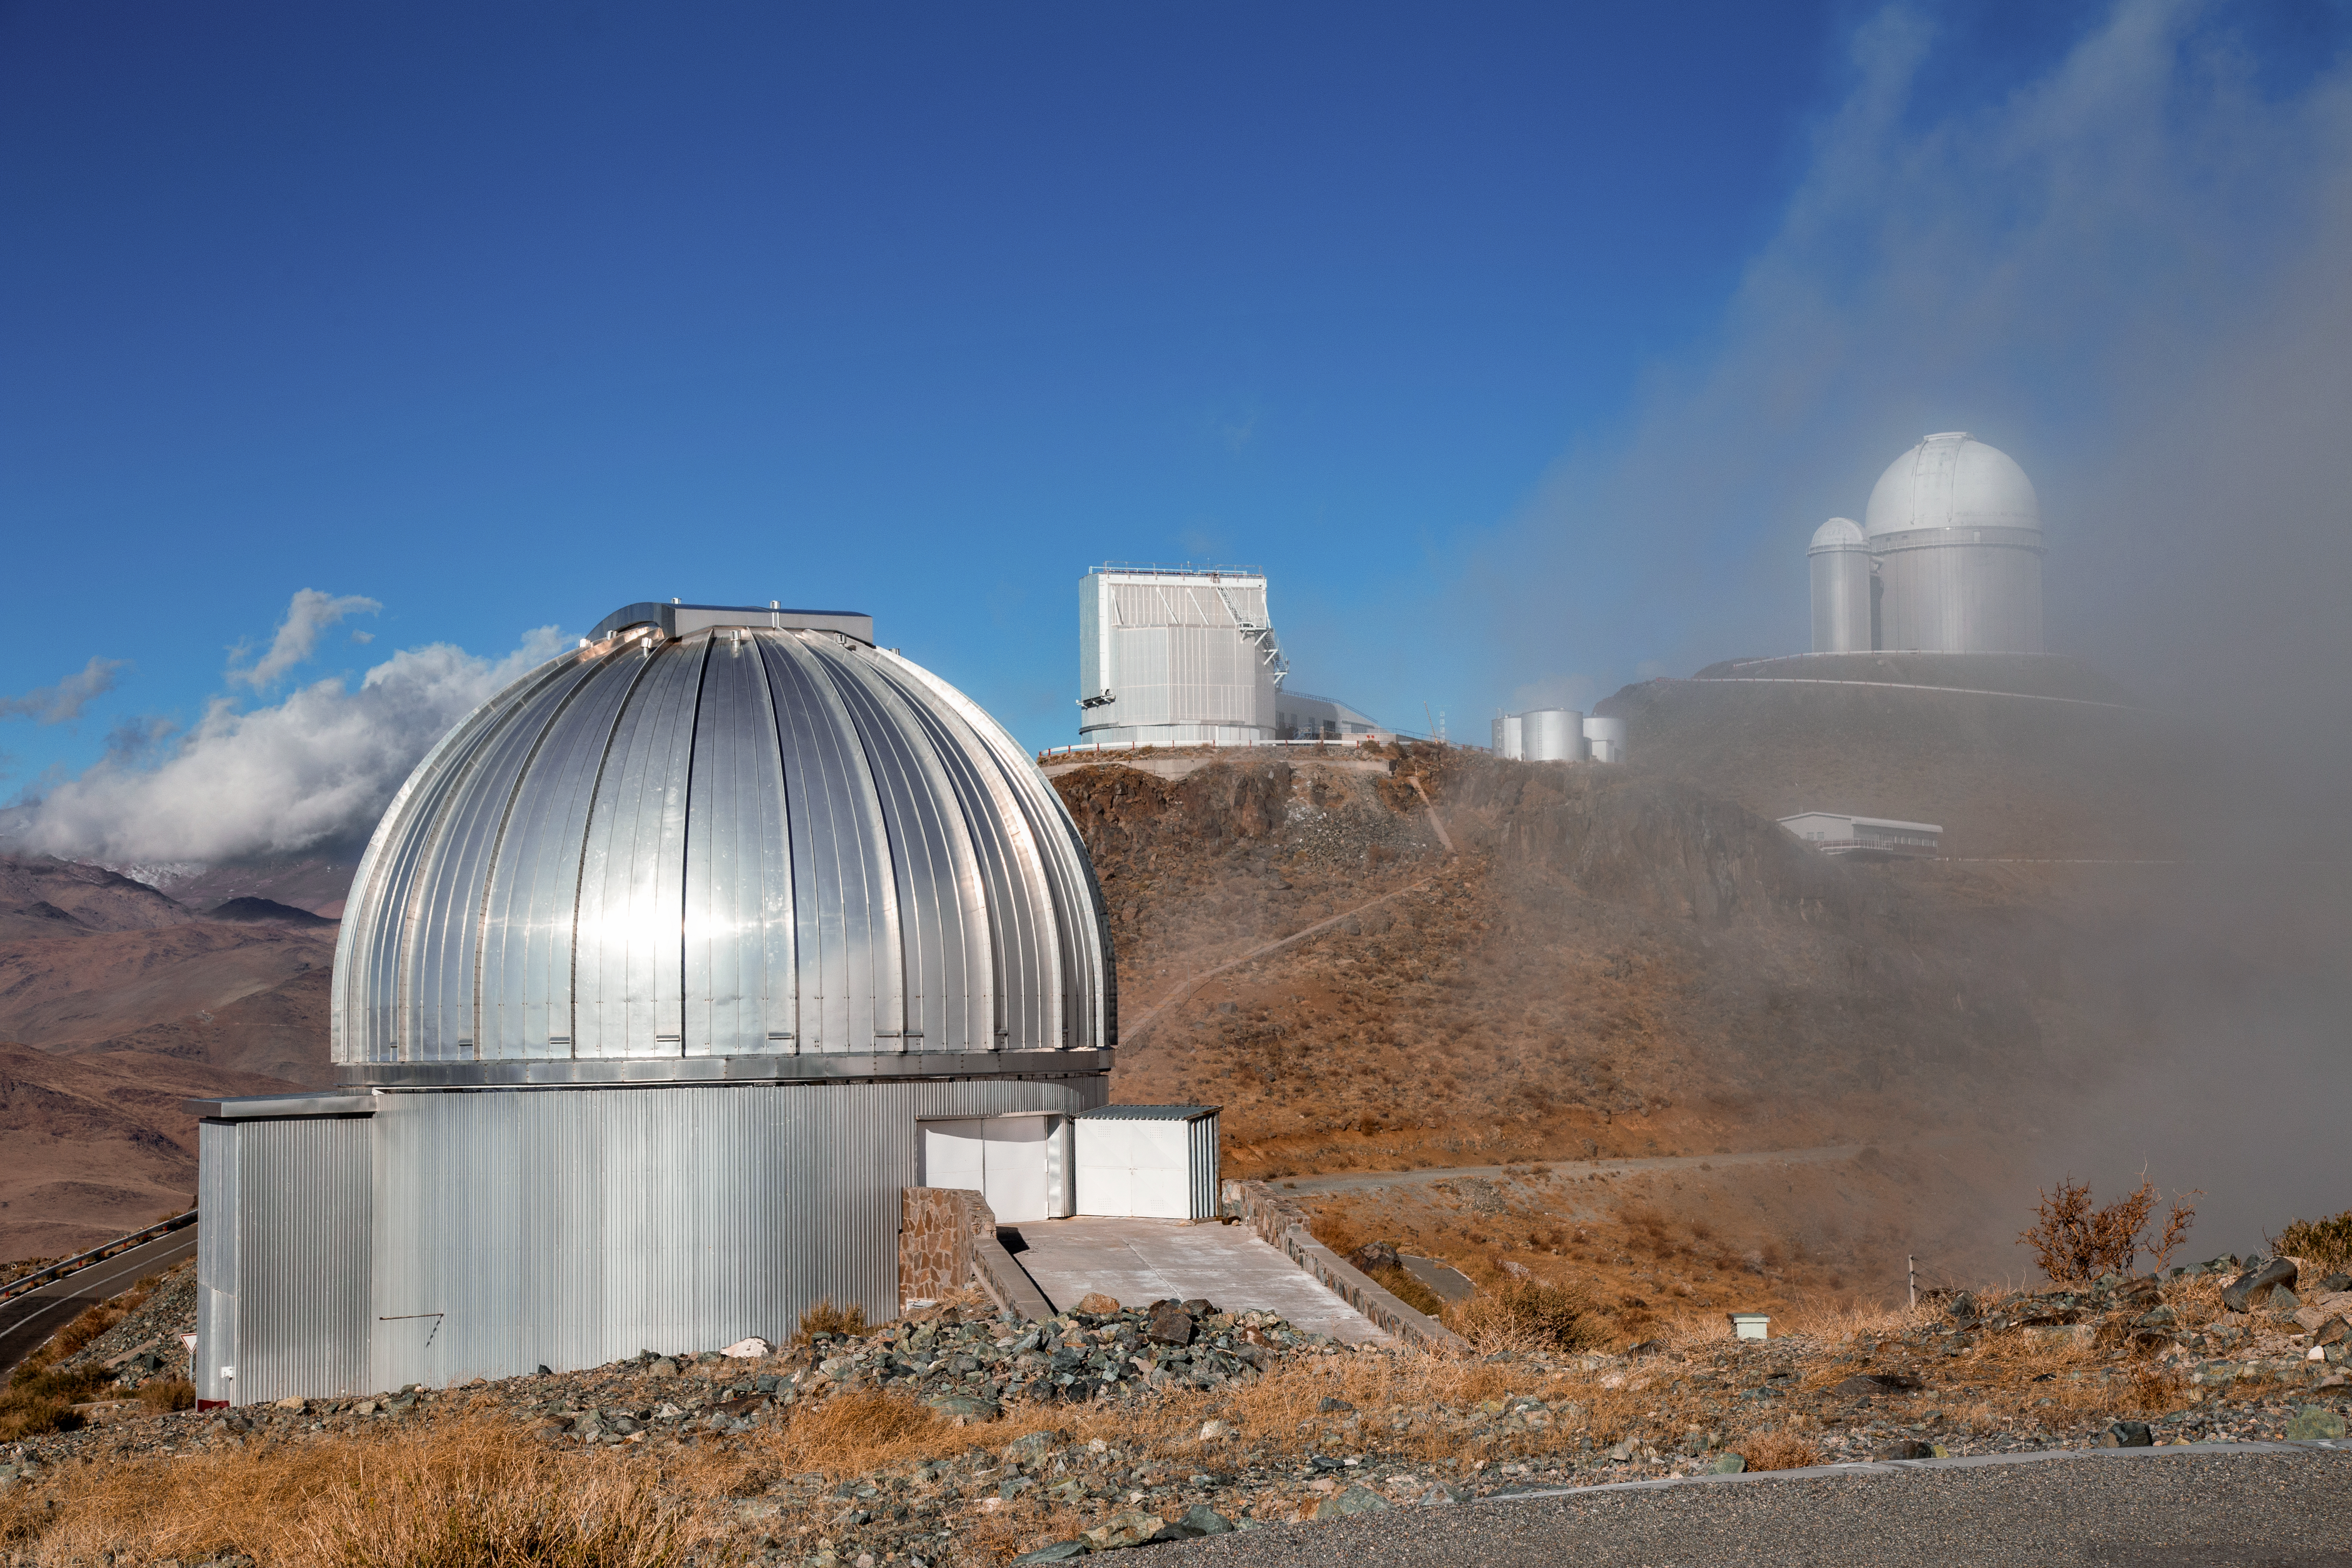

MPG/ESO 2.2-metre telescope up in the clouds

Originally constructed by the Max Planck Institute for Astronomy (Heidelberg, Germany), the MPG/ESO 2.2-metre telescope was intended to be sited in Namibia but ended up halfway across the world at ESO's La Silla Observatory in Chile. It is currently solely used by the Max Planck Society and Chilean astronomers. In the background of the image, three telescopes can be seen: the Télescope à Action Rapide pour les Objets Transitoires, the ESO 3.6-metre telescope, and the decommissioned Coudé Auxiliary Telescope.

Credit: L. Zychova/ESO